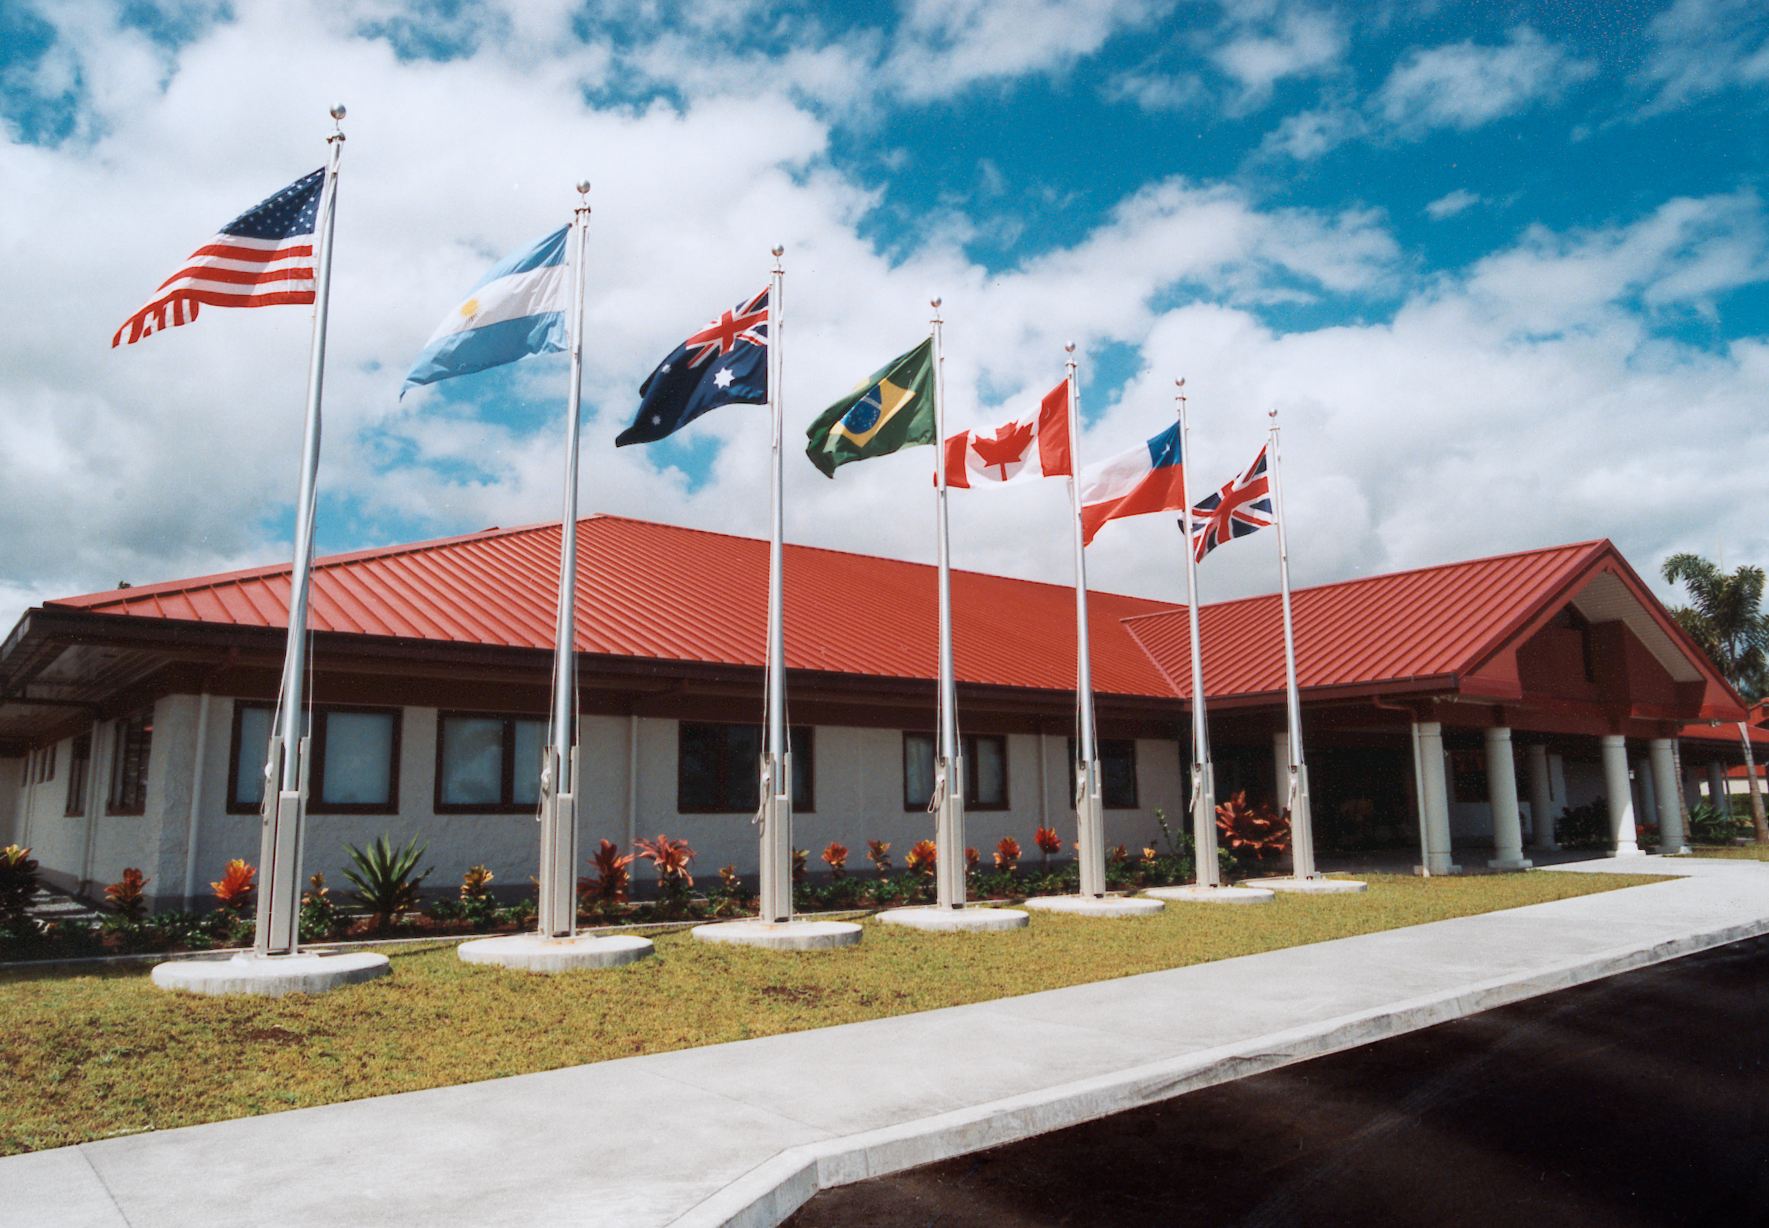

Gemini Hilo base

The base facility for the Gemini North telescope in Hilo, Hawaii, which was completed in August 1998.

Credit: NOIRLab/NSF/AURA